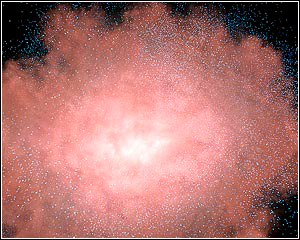

Exposing Dusty Galactic Hideouts

Credit: NASA/JPL-Caltech/T. Pyle (SSC)